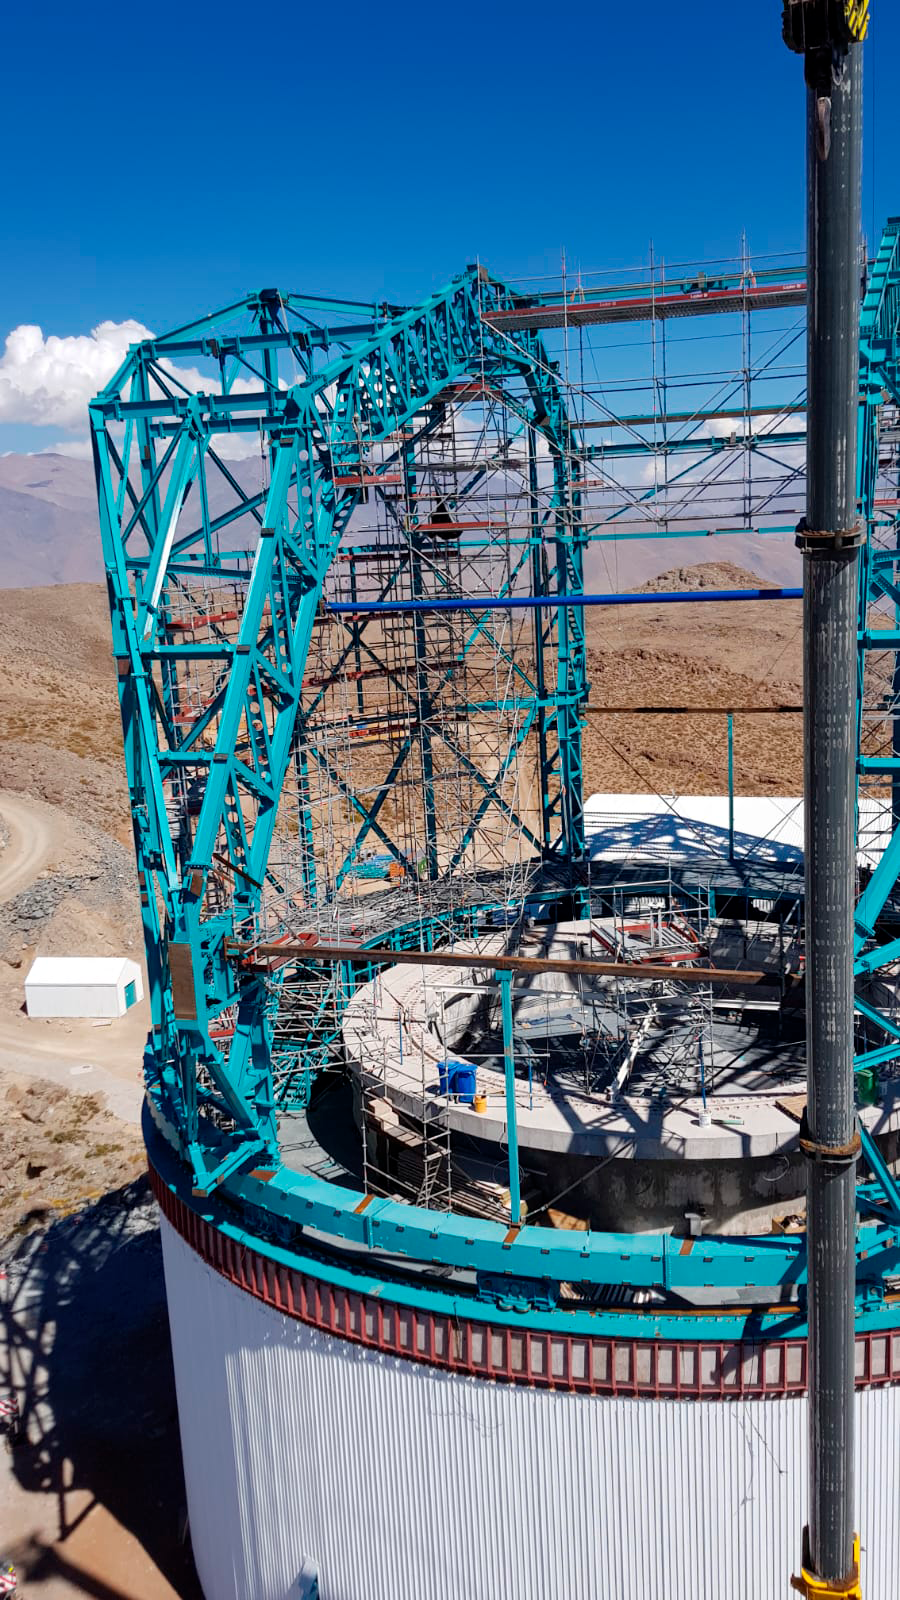

Arch girders in place

On Cerro Pachón, LSST Dome vendor EIE has successfully completed the main arch girder installation on the summit facility.

Credit: Rubin Observatory/NSF/AURA